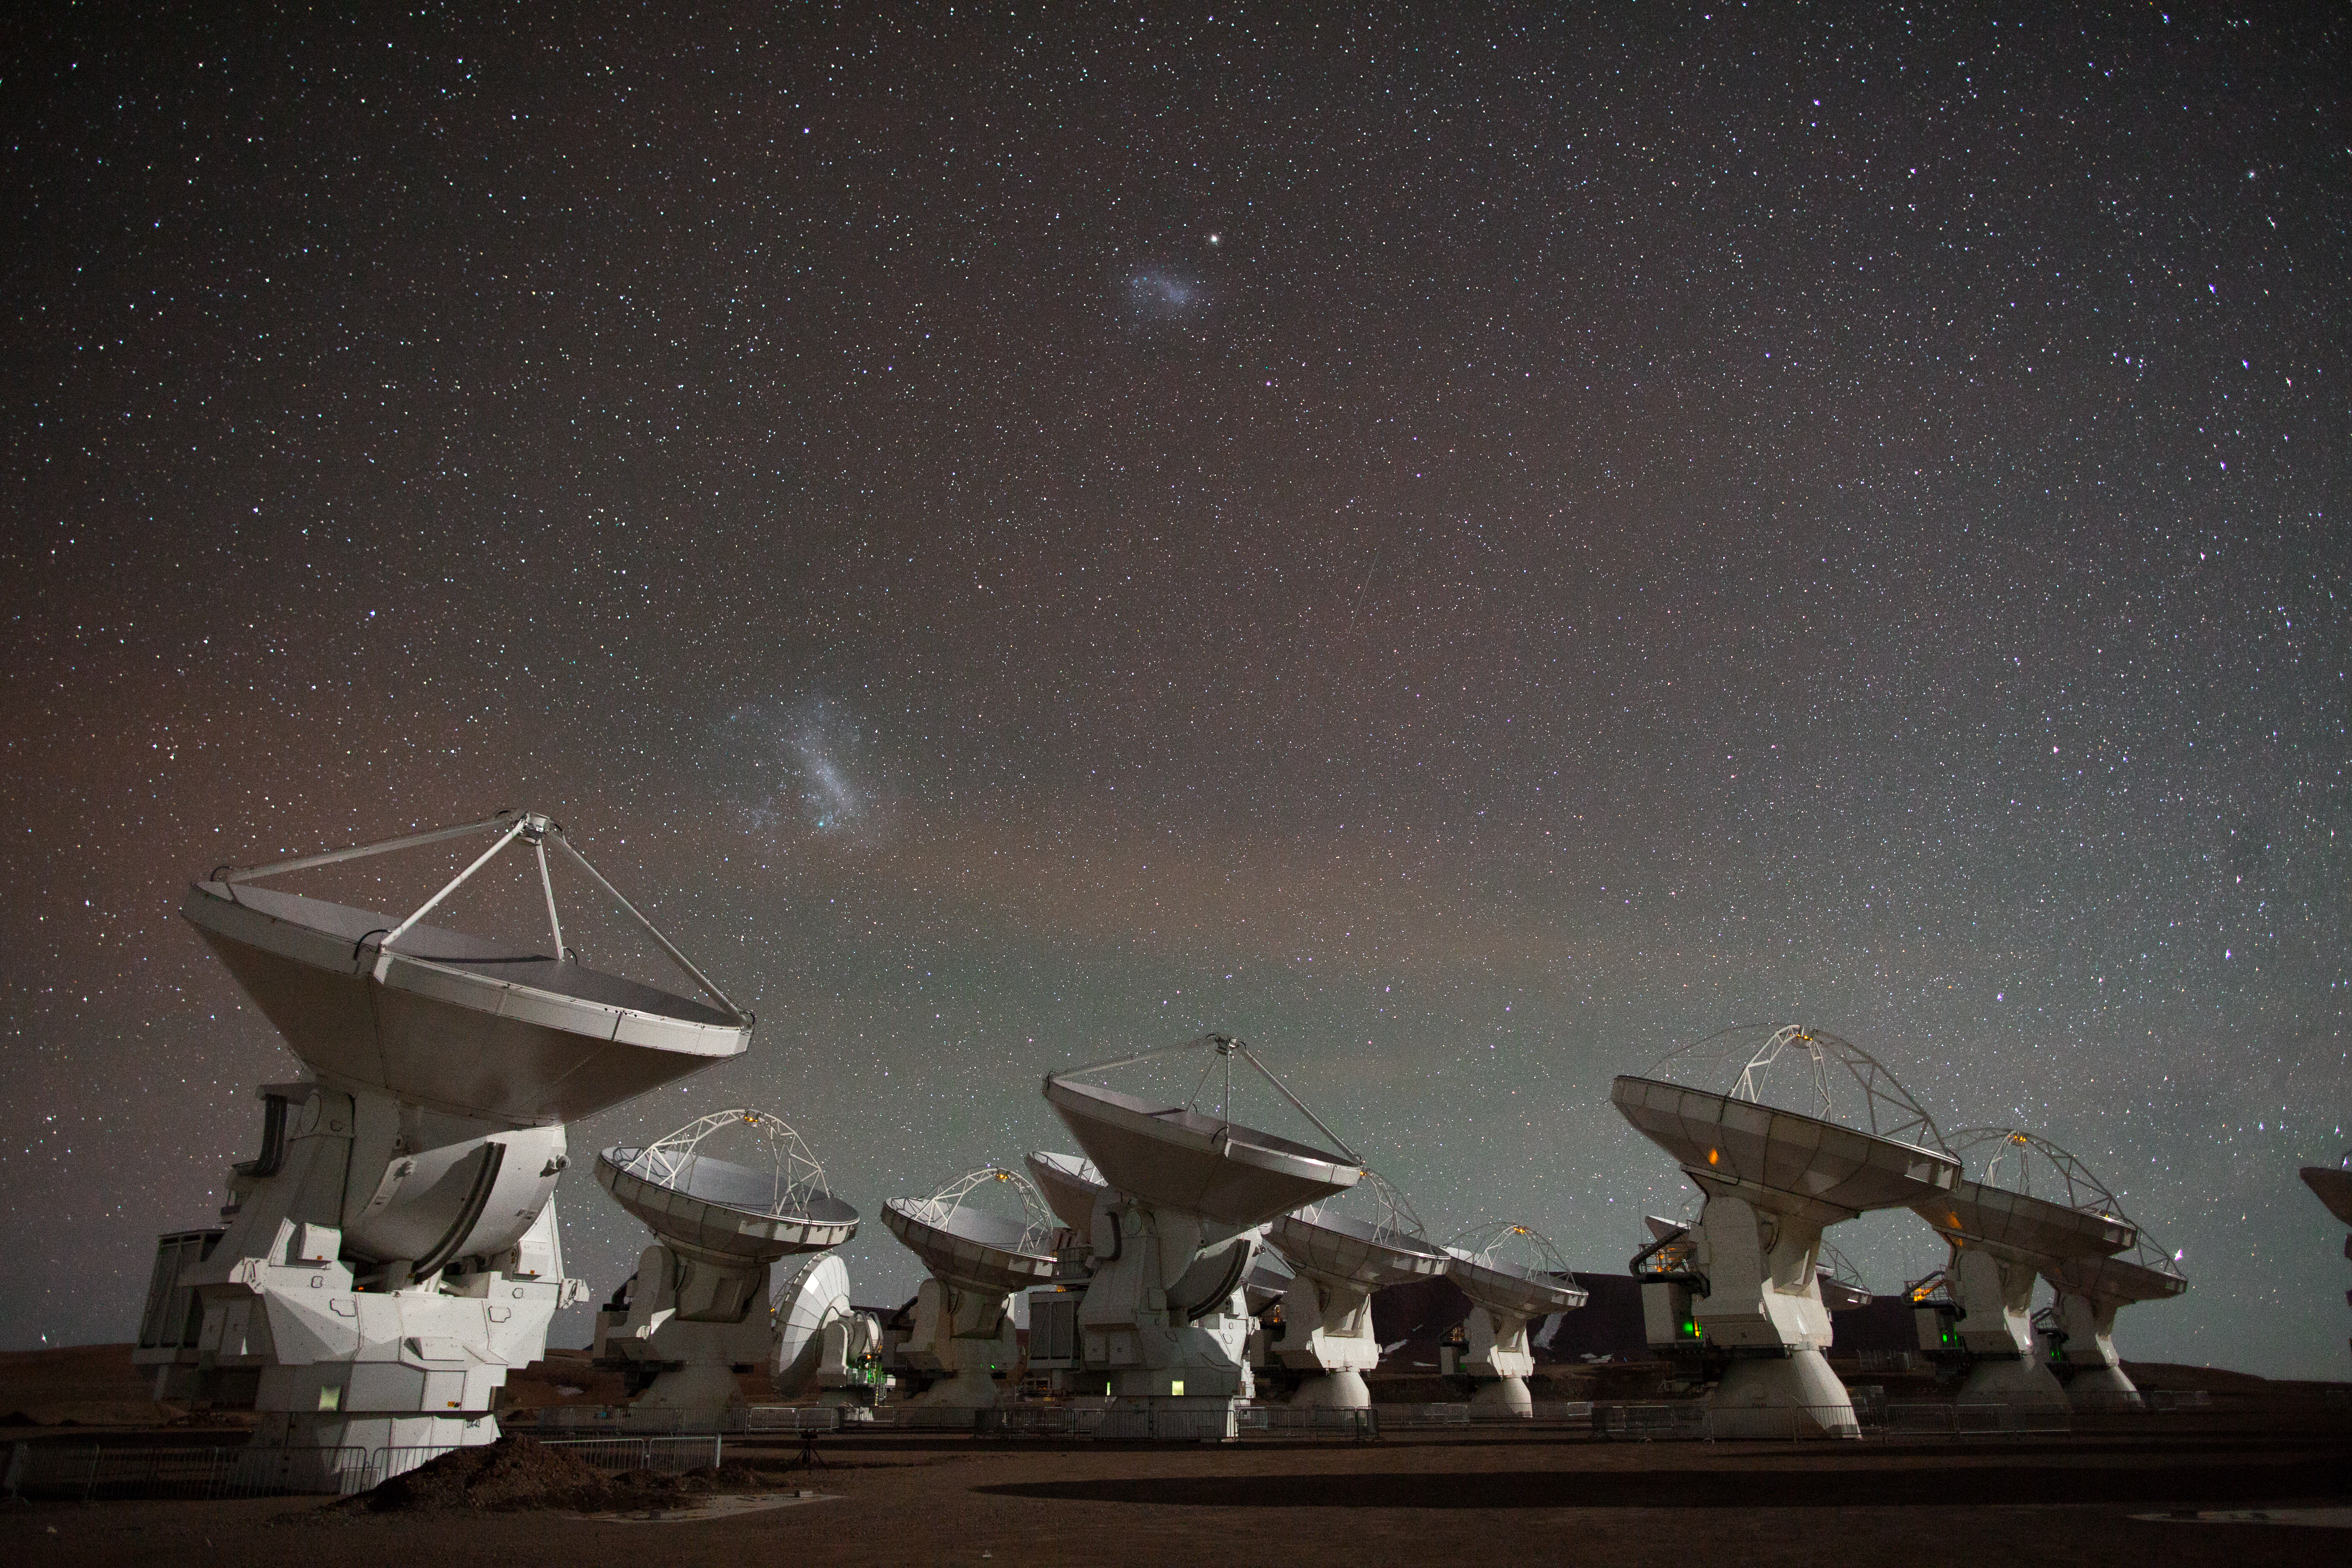

Still from ALMA time-lapse video compilation 2012

This is a still from the ALMA time-lapse video compilation released in 2012.

Credit: ALMA (ESO/NAOJ/NRAO)/B. Tafreshi (twanight.org)